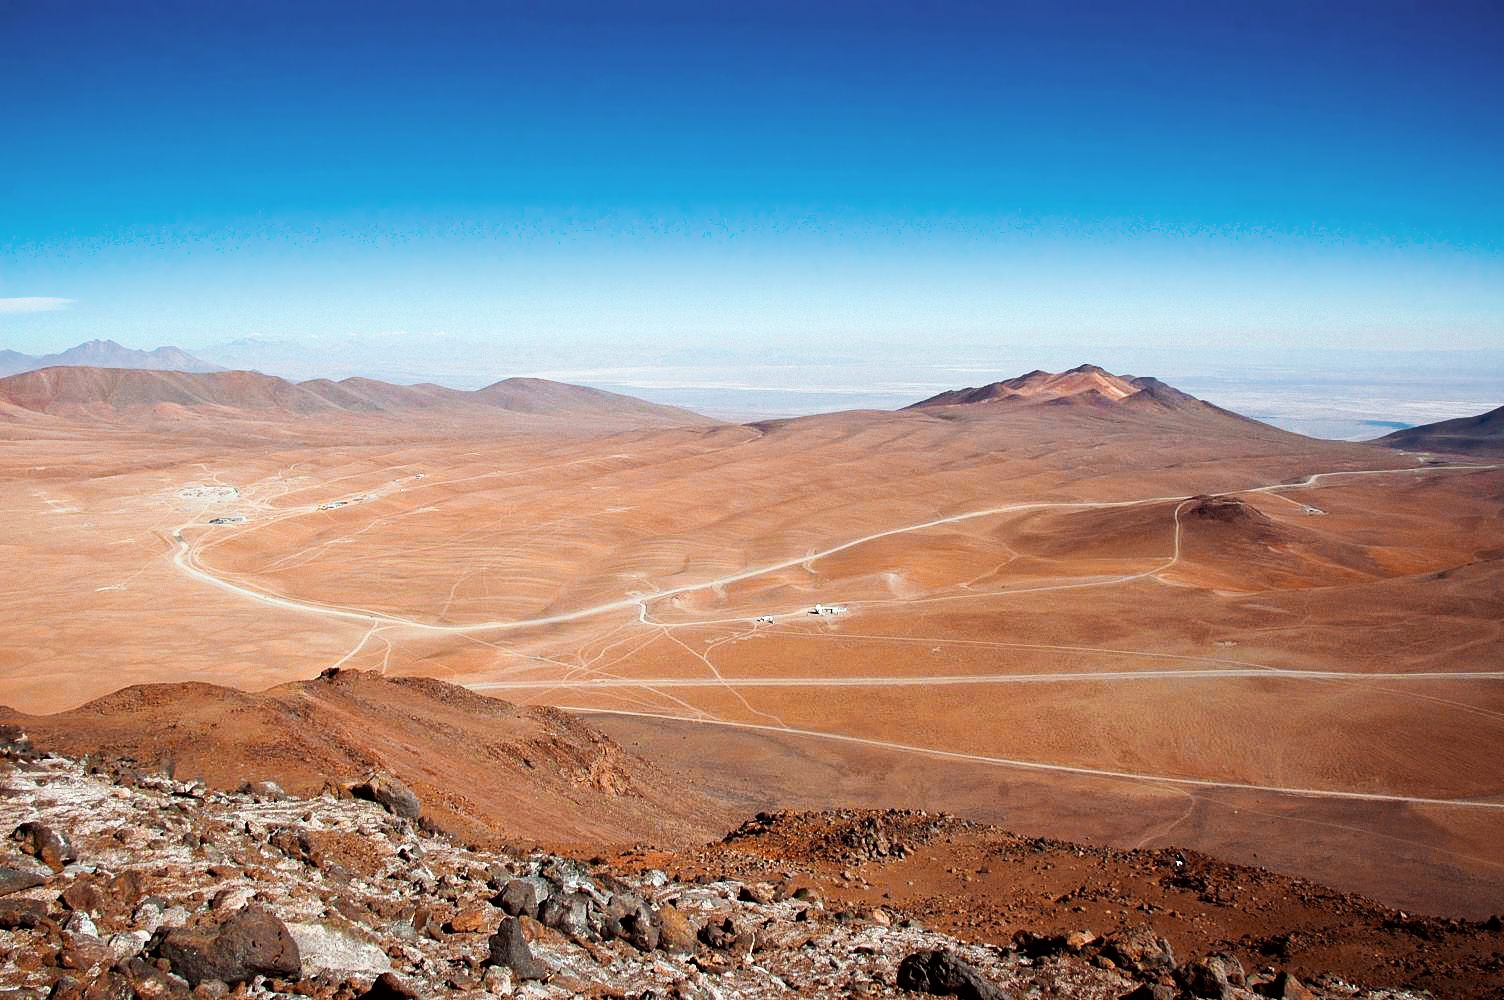

APEX image calendar, September 2010 — Chajnantor from above

A far-off view of APEX, the Atacama Pathfinder Experiment telescope, located at 5100 metres above sea level on the Chajnantor plateau in Chile's Atacama region. APEX is the largest submillimetre-wavelength telescope operating in the southern hemisphere, observing the cold and distant Universe for astronomers.

Credit: A. Lundgren/ESO/APEX (MPIfR/ESO/OSO)